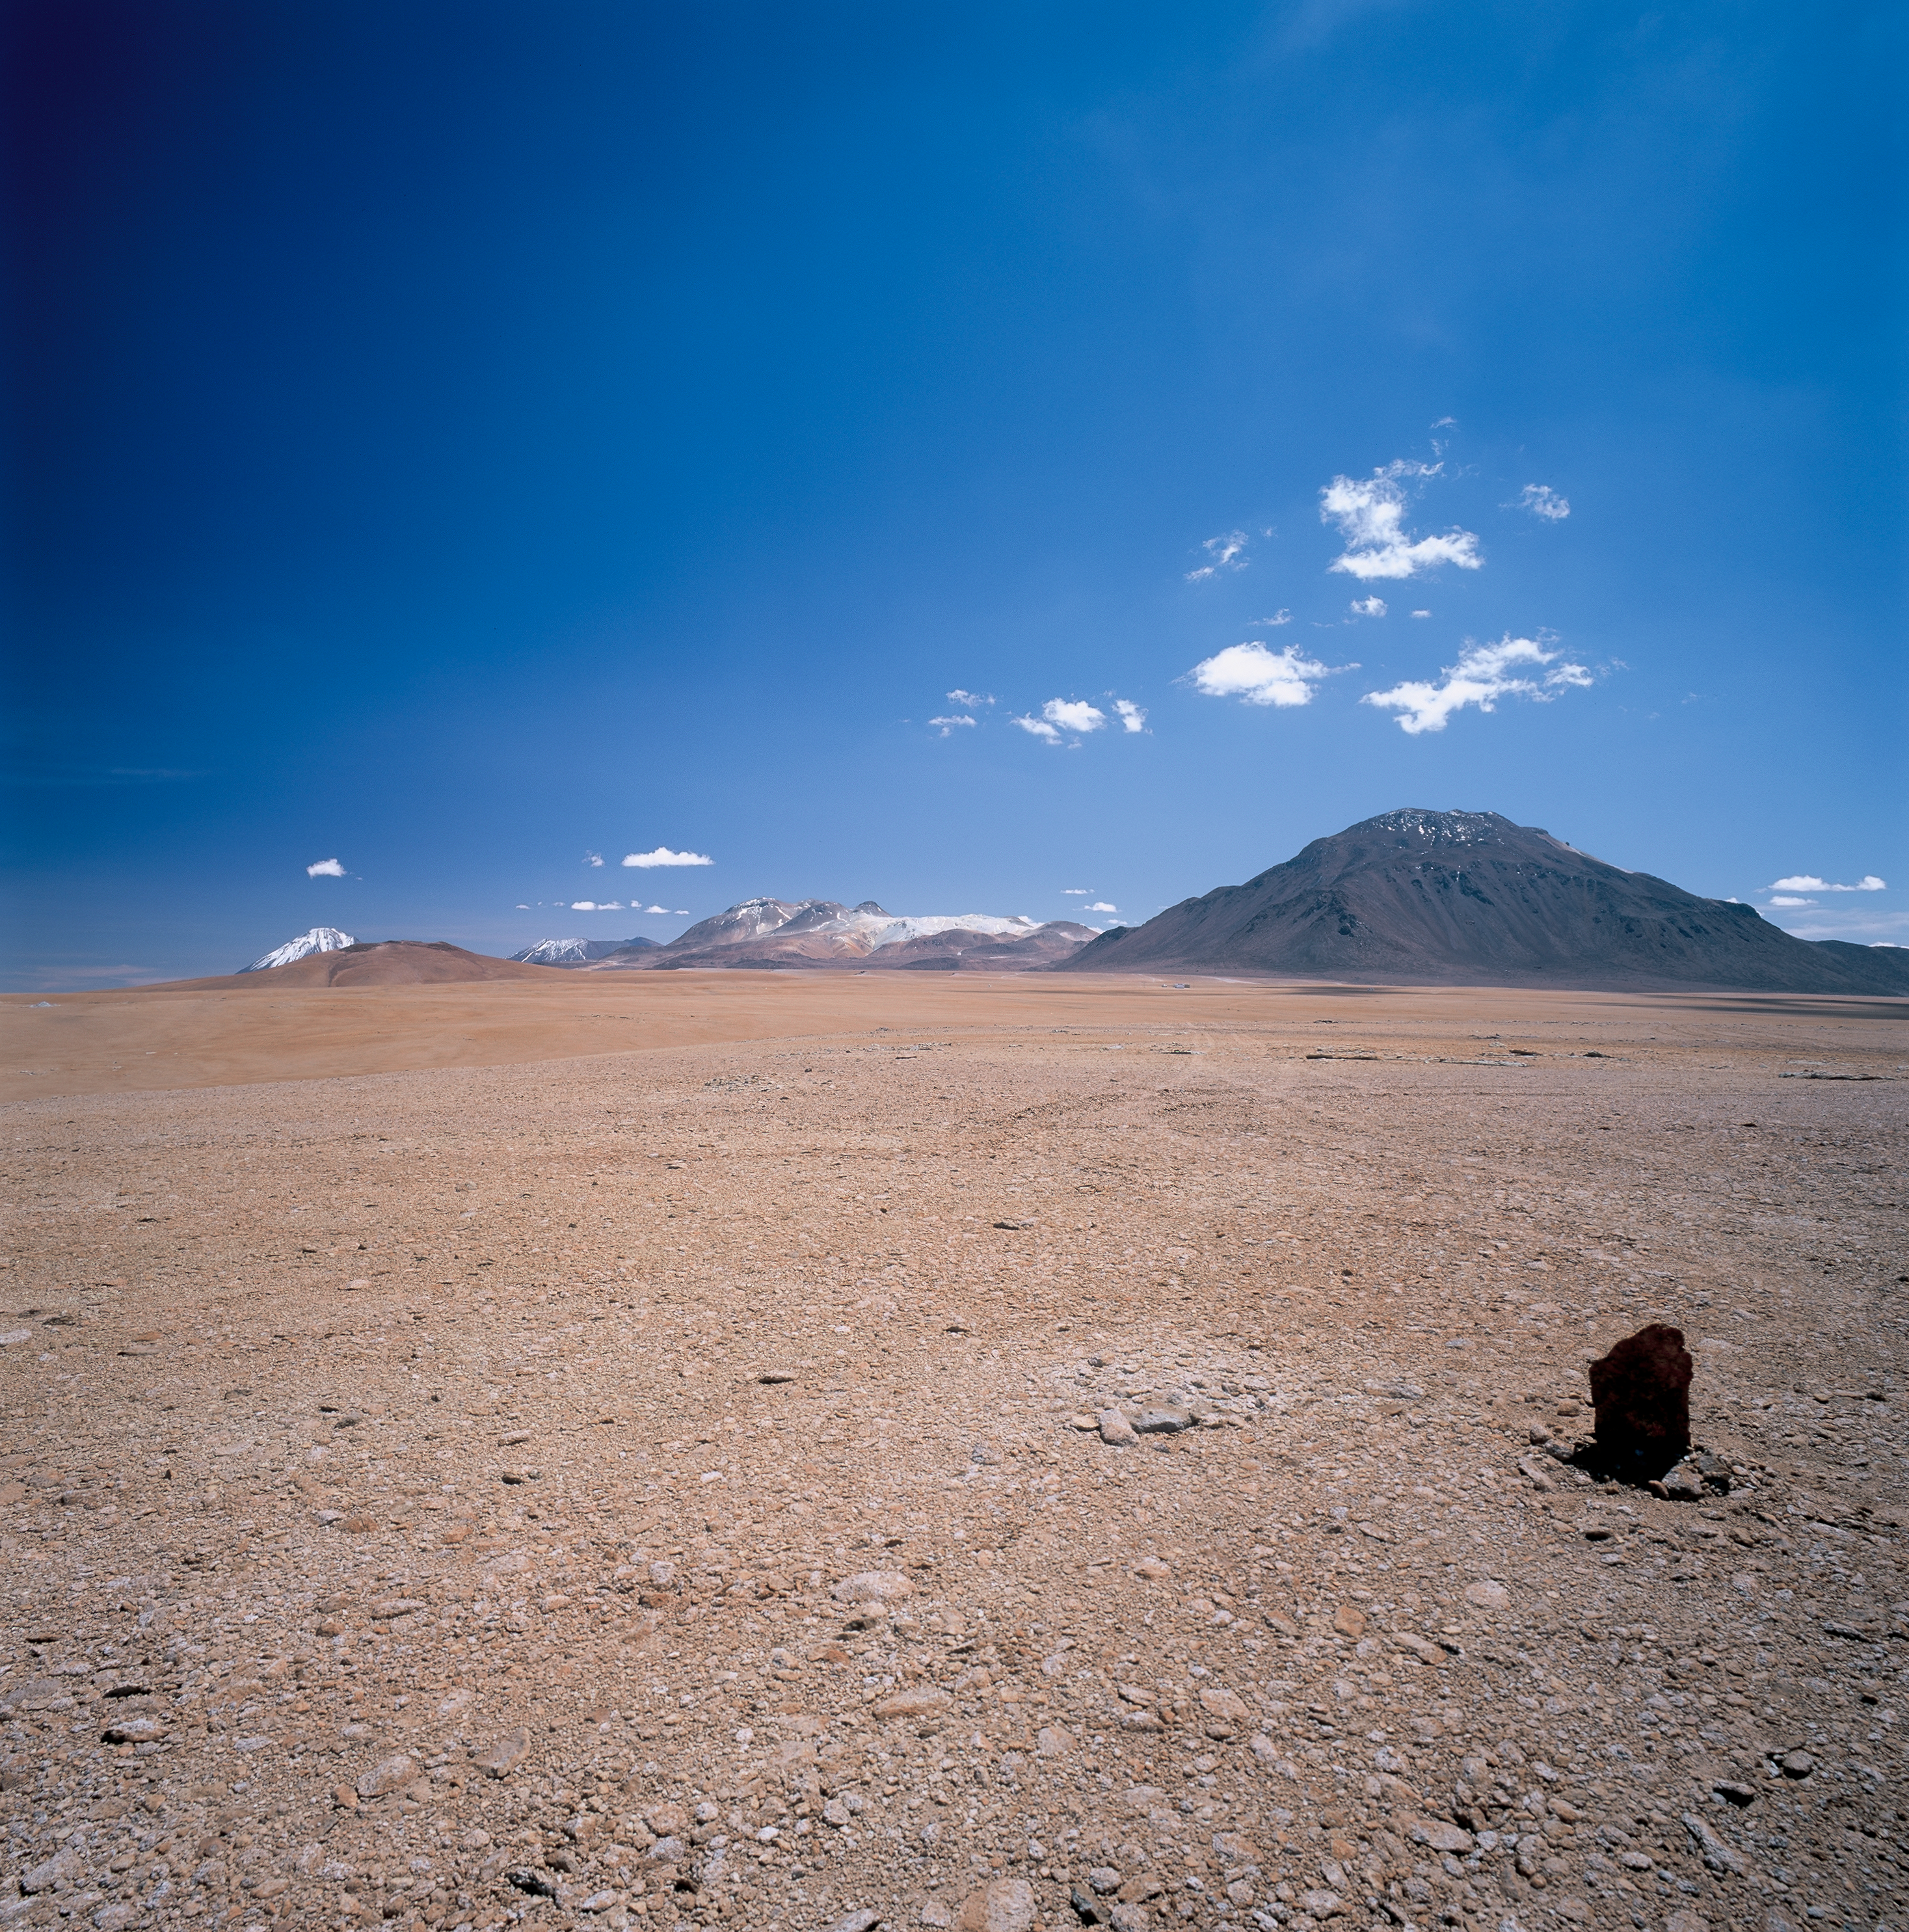

Chajnantor at late morning

Chajnantor at late morning (11 am). For this picture a polarising filtre was used, which shows its huge effect in the upper left corner. All angles of incident light, camera postion and field of view are near to optimal for eliminating stray light and thus reveal the transparency of the atmosphere above Chajnantor. Image taken in March 2002.

Credit: ESO/H.H.Heyer